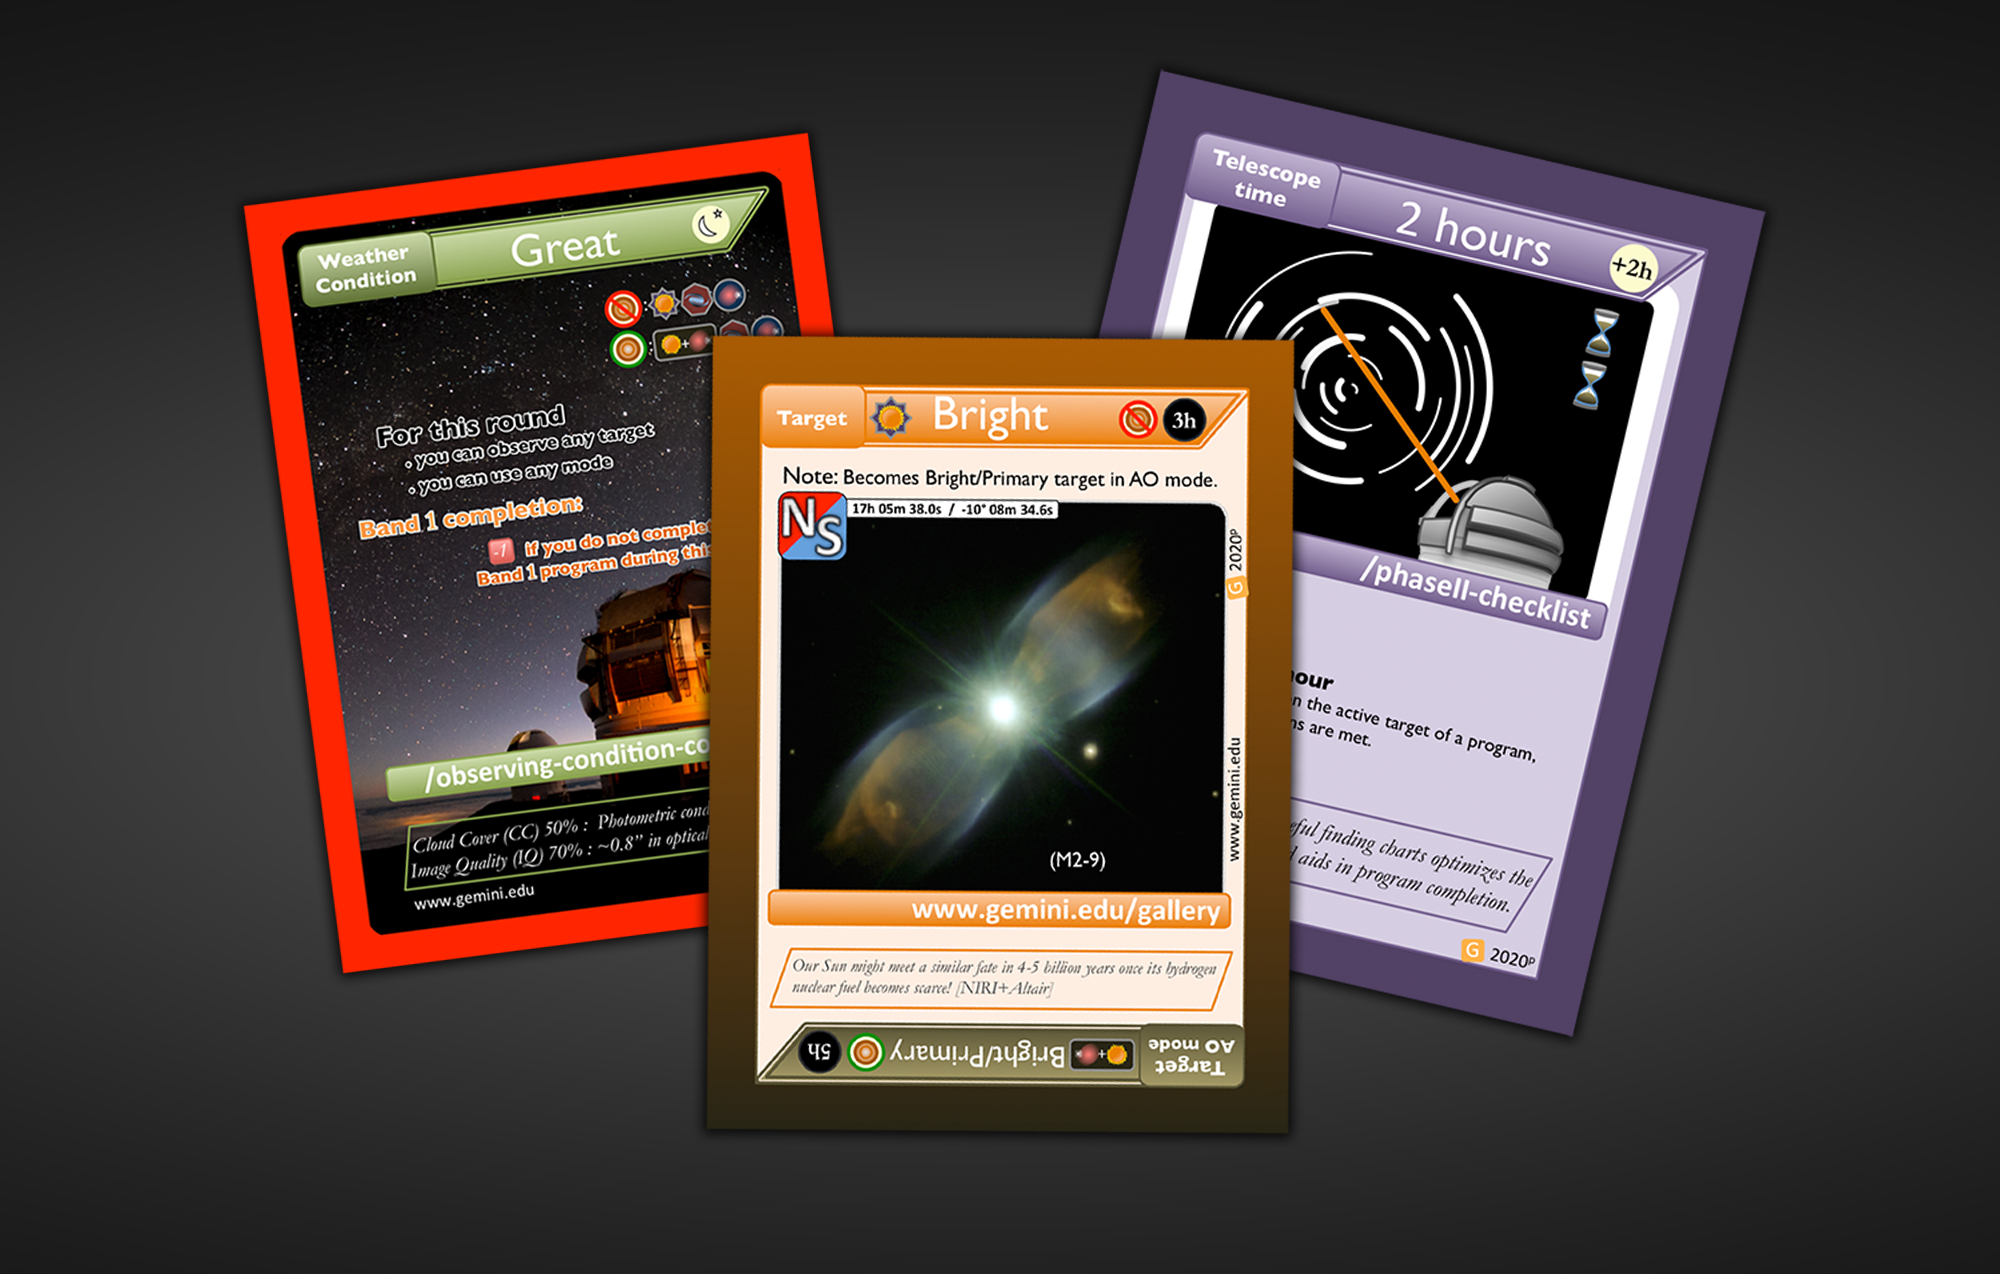

Gemini Card Game Playing Cards

Shown here are a few examples of playing cards used in the Gemini Card Game, including a weather card, a target card, and a time card.

Credit: International Gemini Observatory/NOIRLab/NSF/AURA/A.-N. Chené & J. Brower